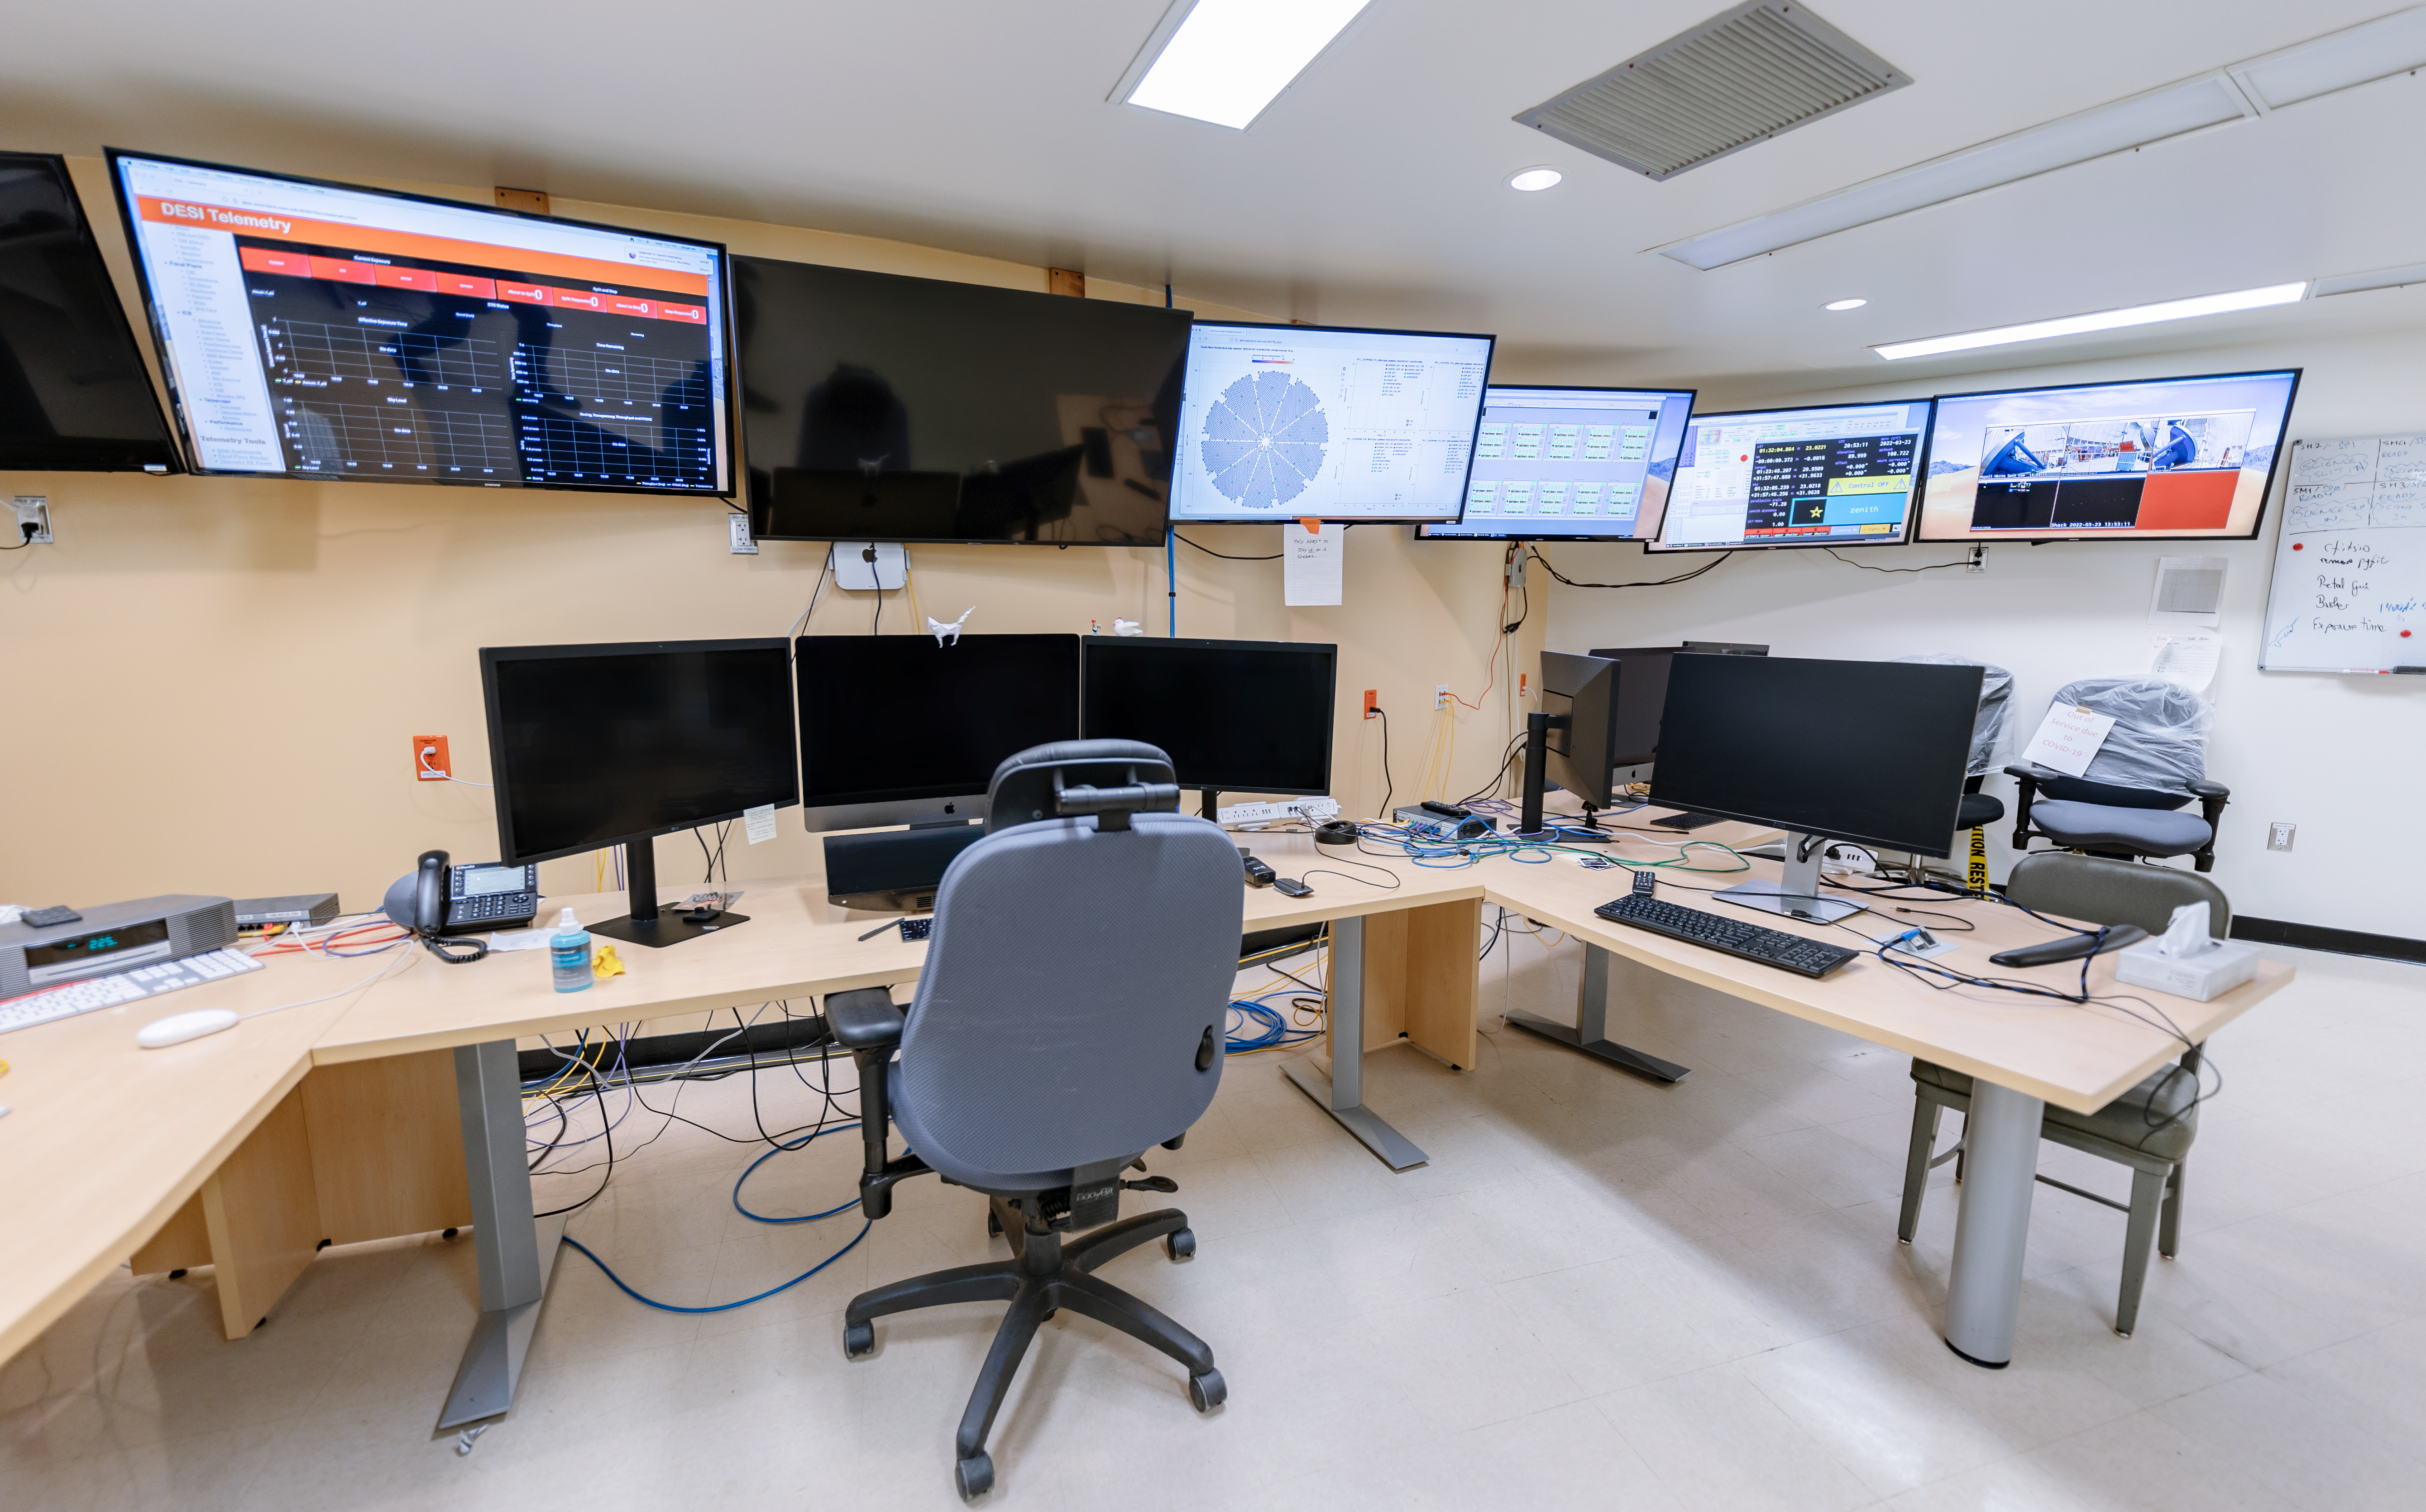

Nicholas U. Mayall Control Room

The Nicholas U. Mayall 4-meter Telescope Control Room at Kitt Peak National Observatory in Arizona.

Credit: KPNO/NOIRLab/NSF/AURA/T. Slovinský